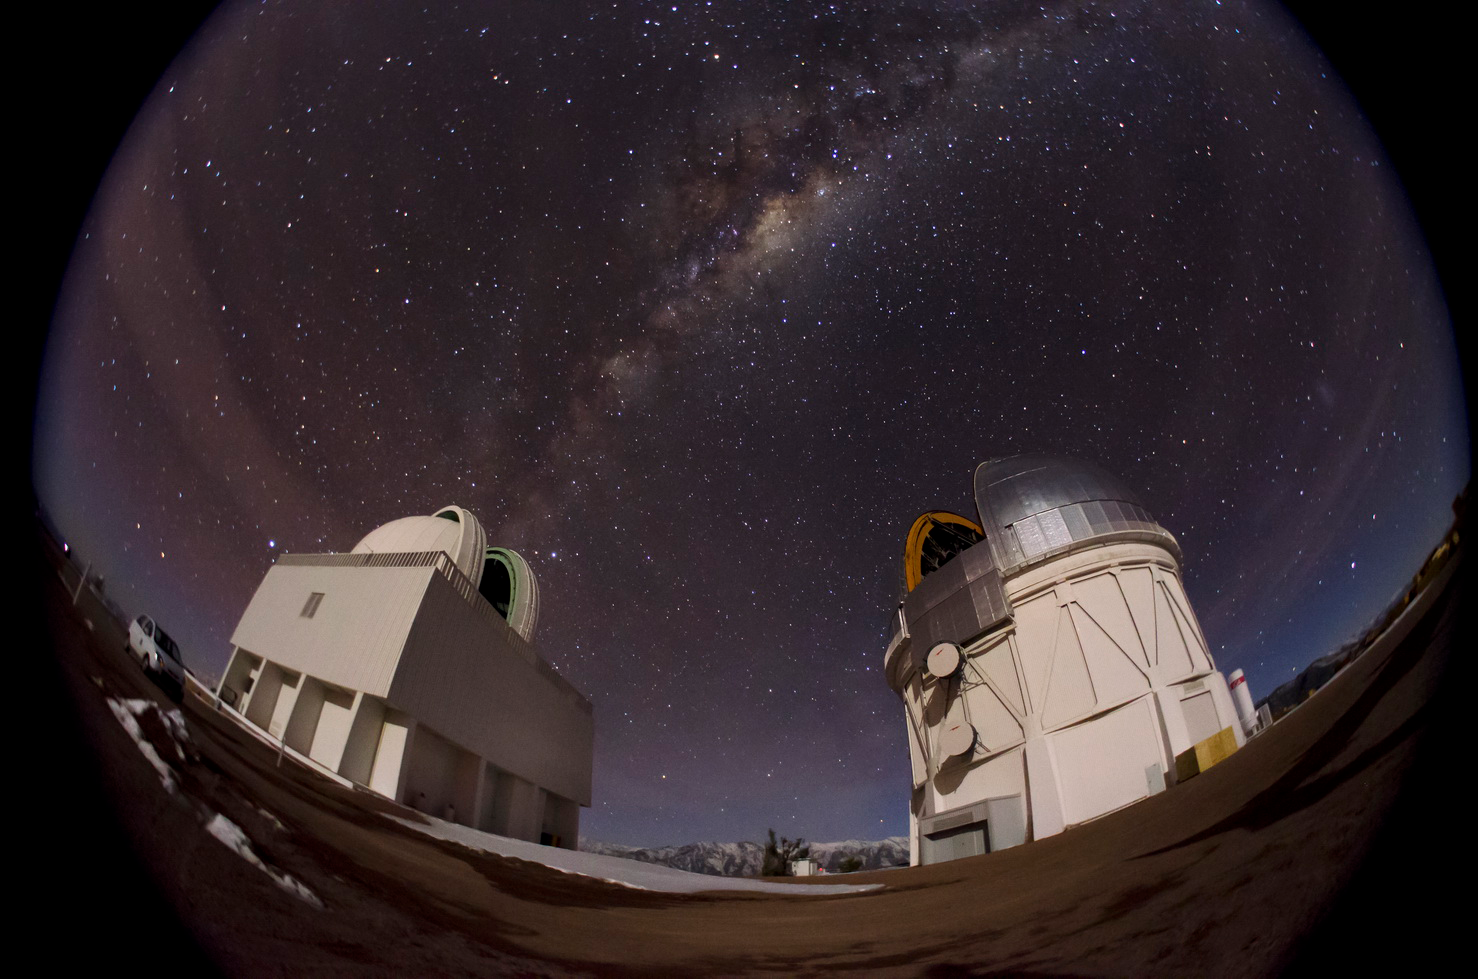

Dark Energy Camera Dedication Begins Celebration of 50th Anniversary of Cerro Tololo Inter-American Observatory

The Milky Way can be clearly seen behind the Blanco 4-m Telescope in this fish-eye lens view of CTIO at night.

Credit: CTIO/NOAO/AURA/NSF